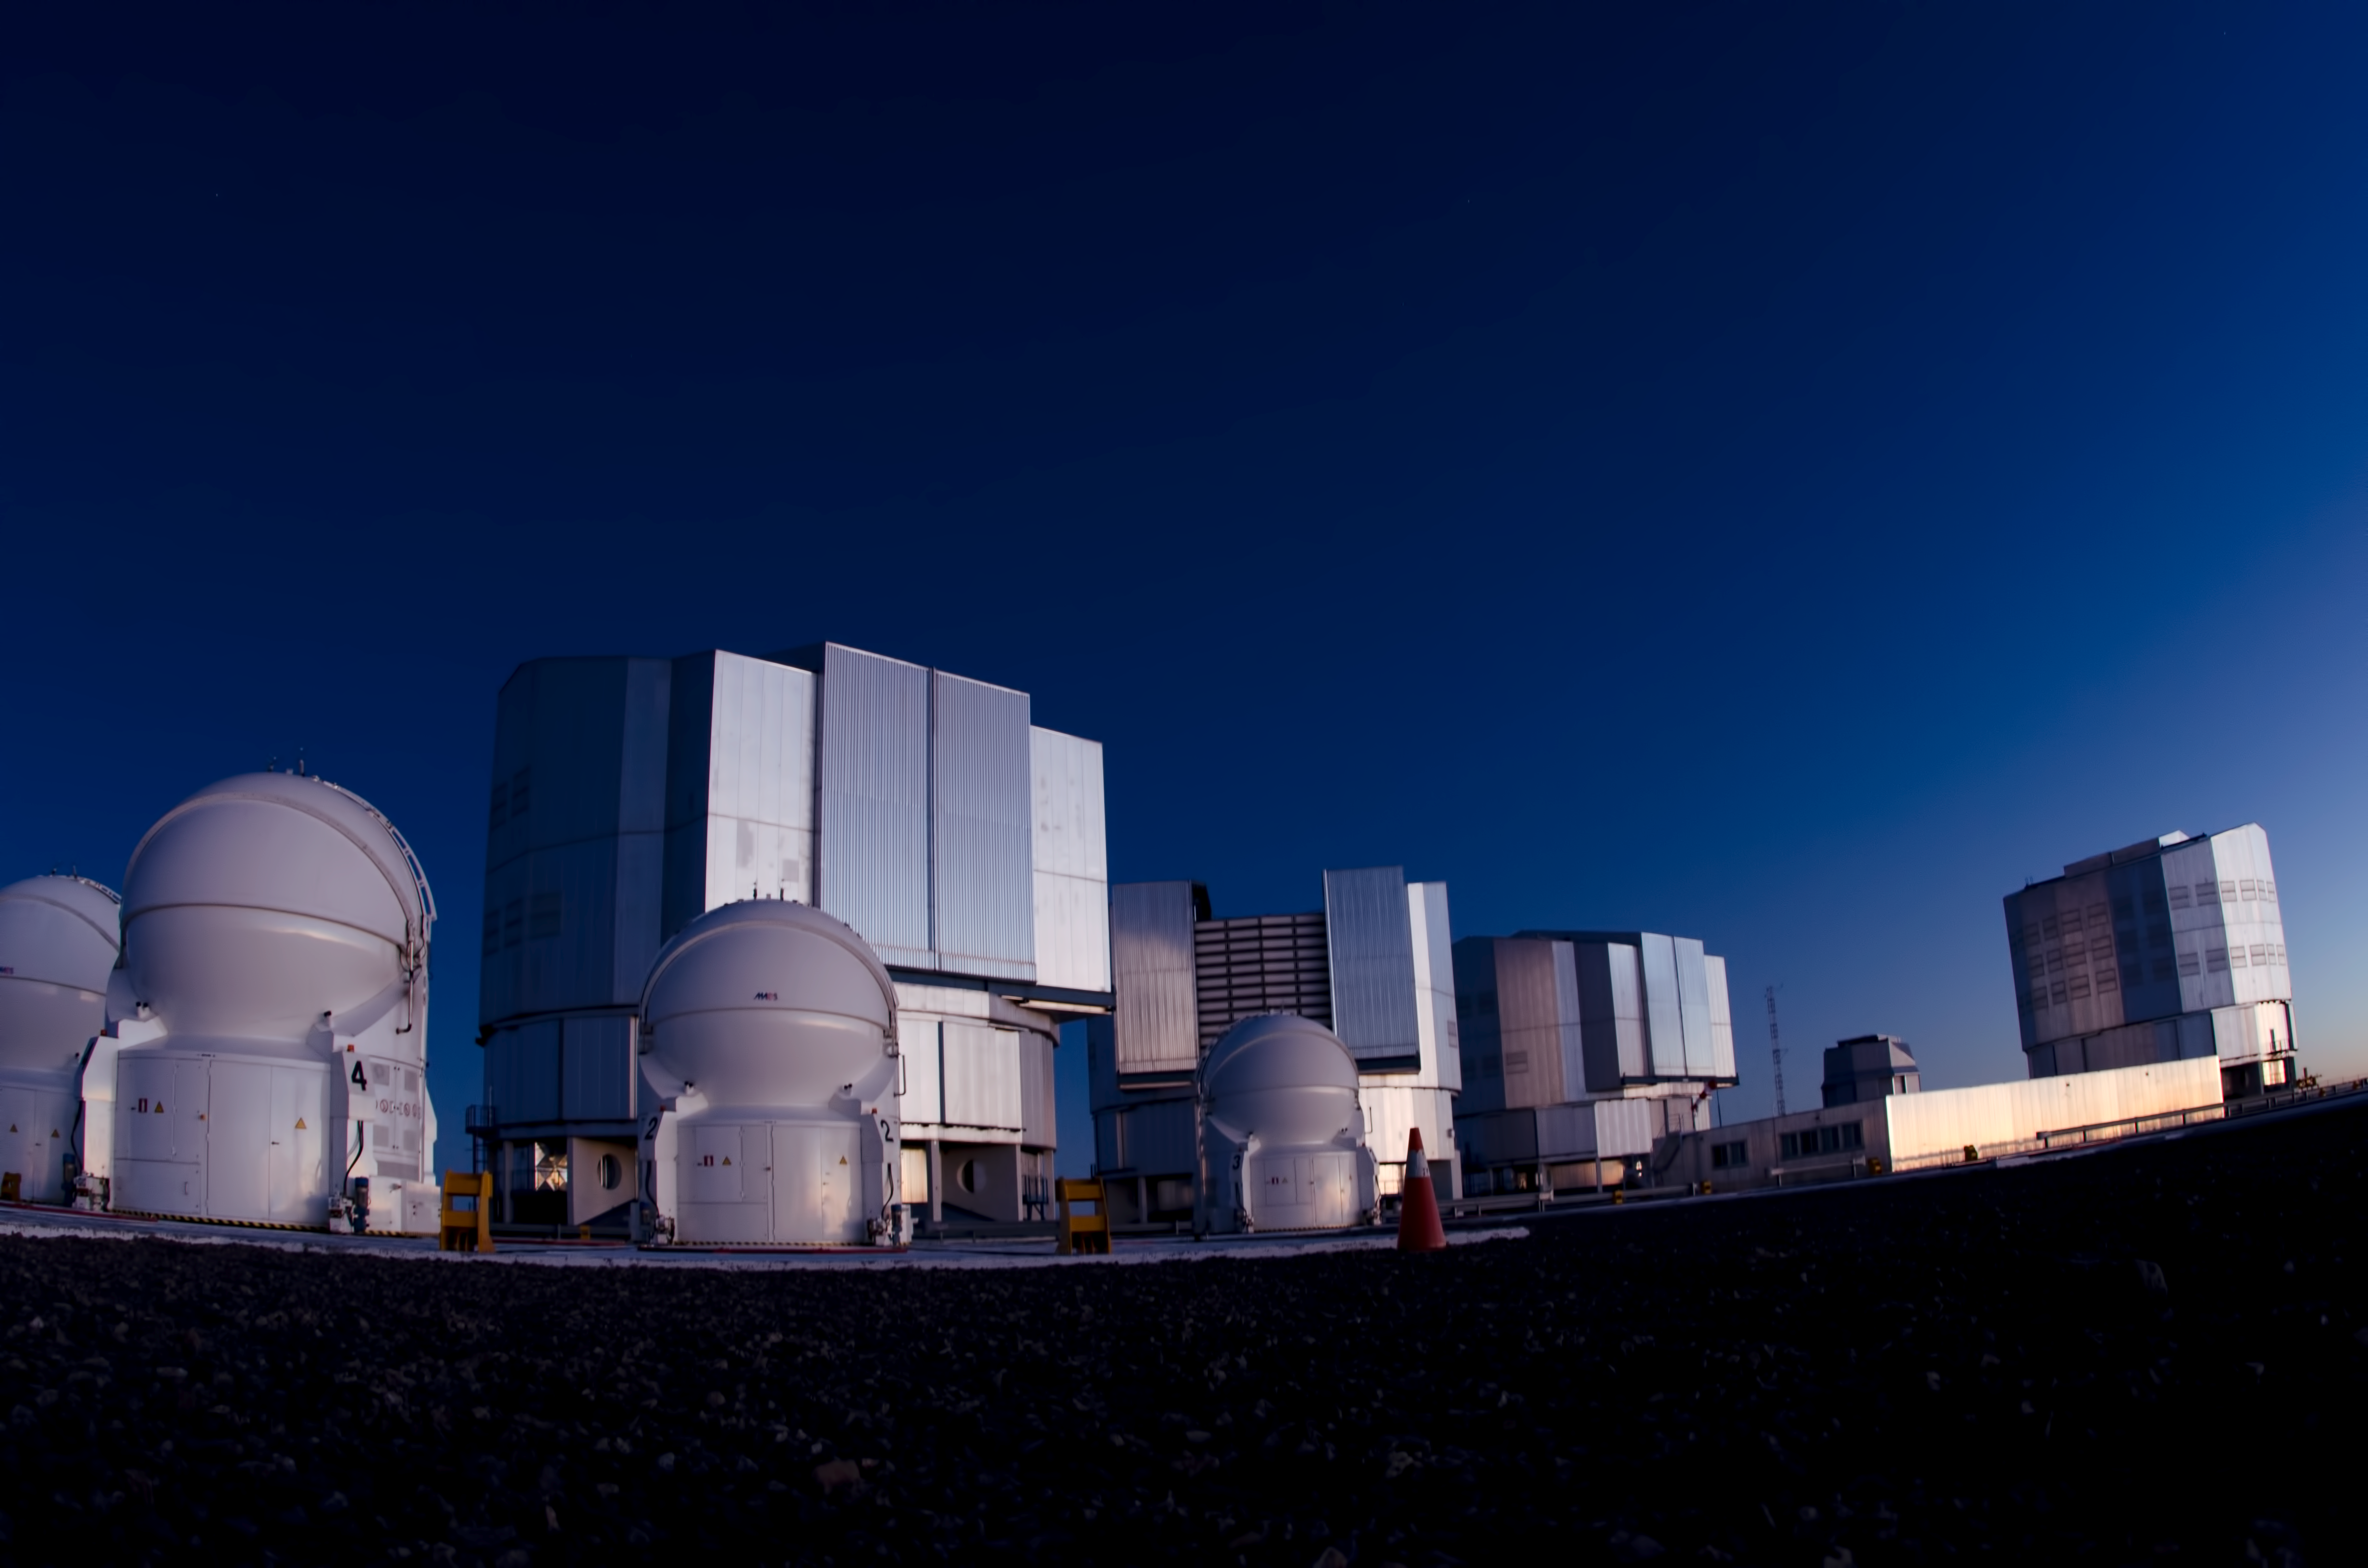

Forefront of science

ESO's Paranal Observatory is at the very forefront of modern science.

Credit: ESO/C. Malin